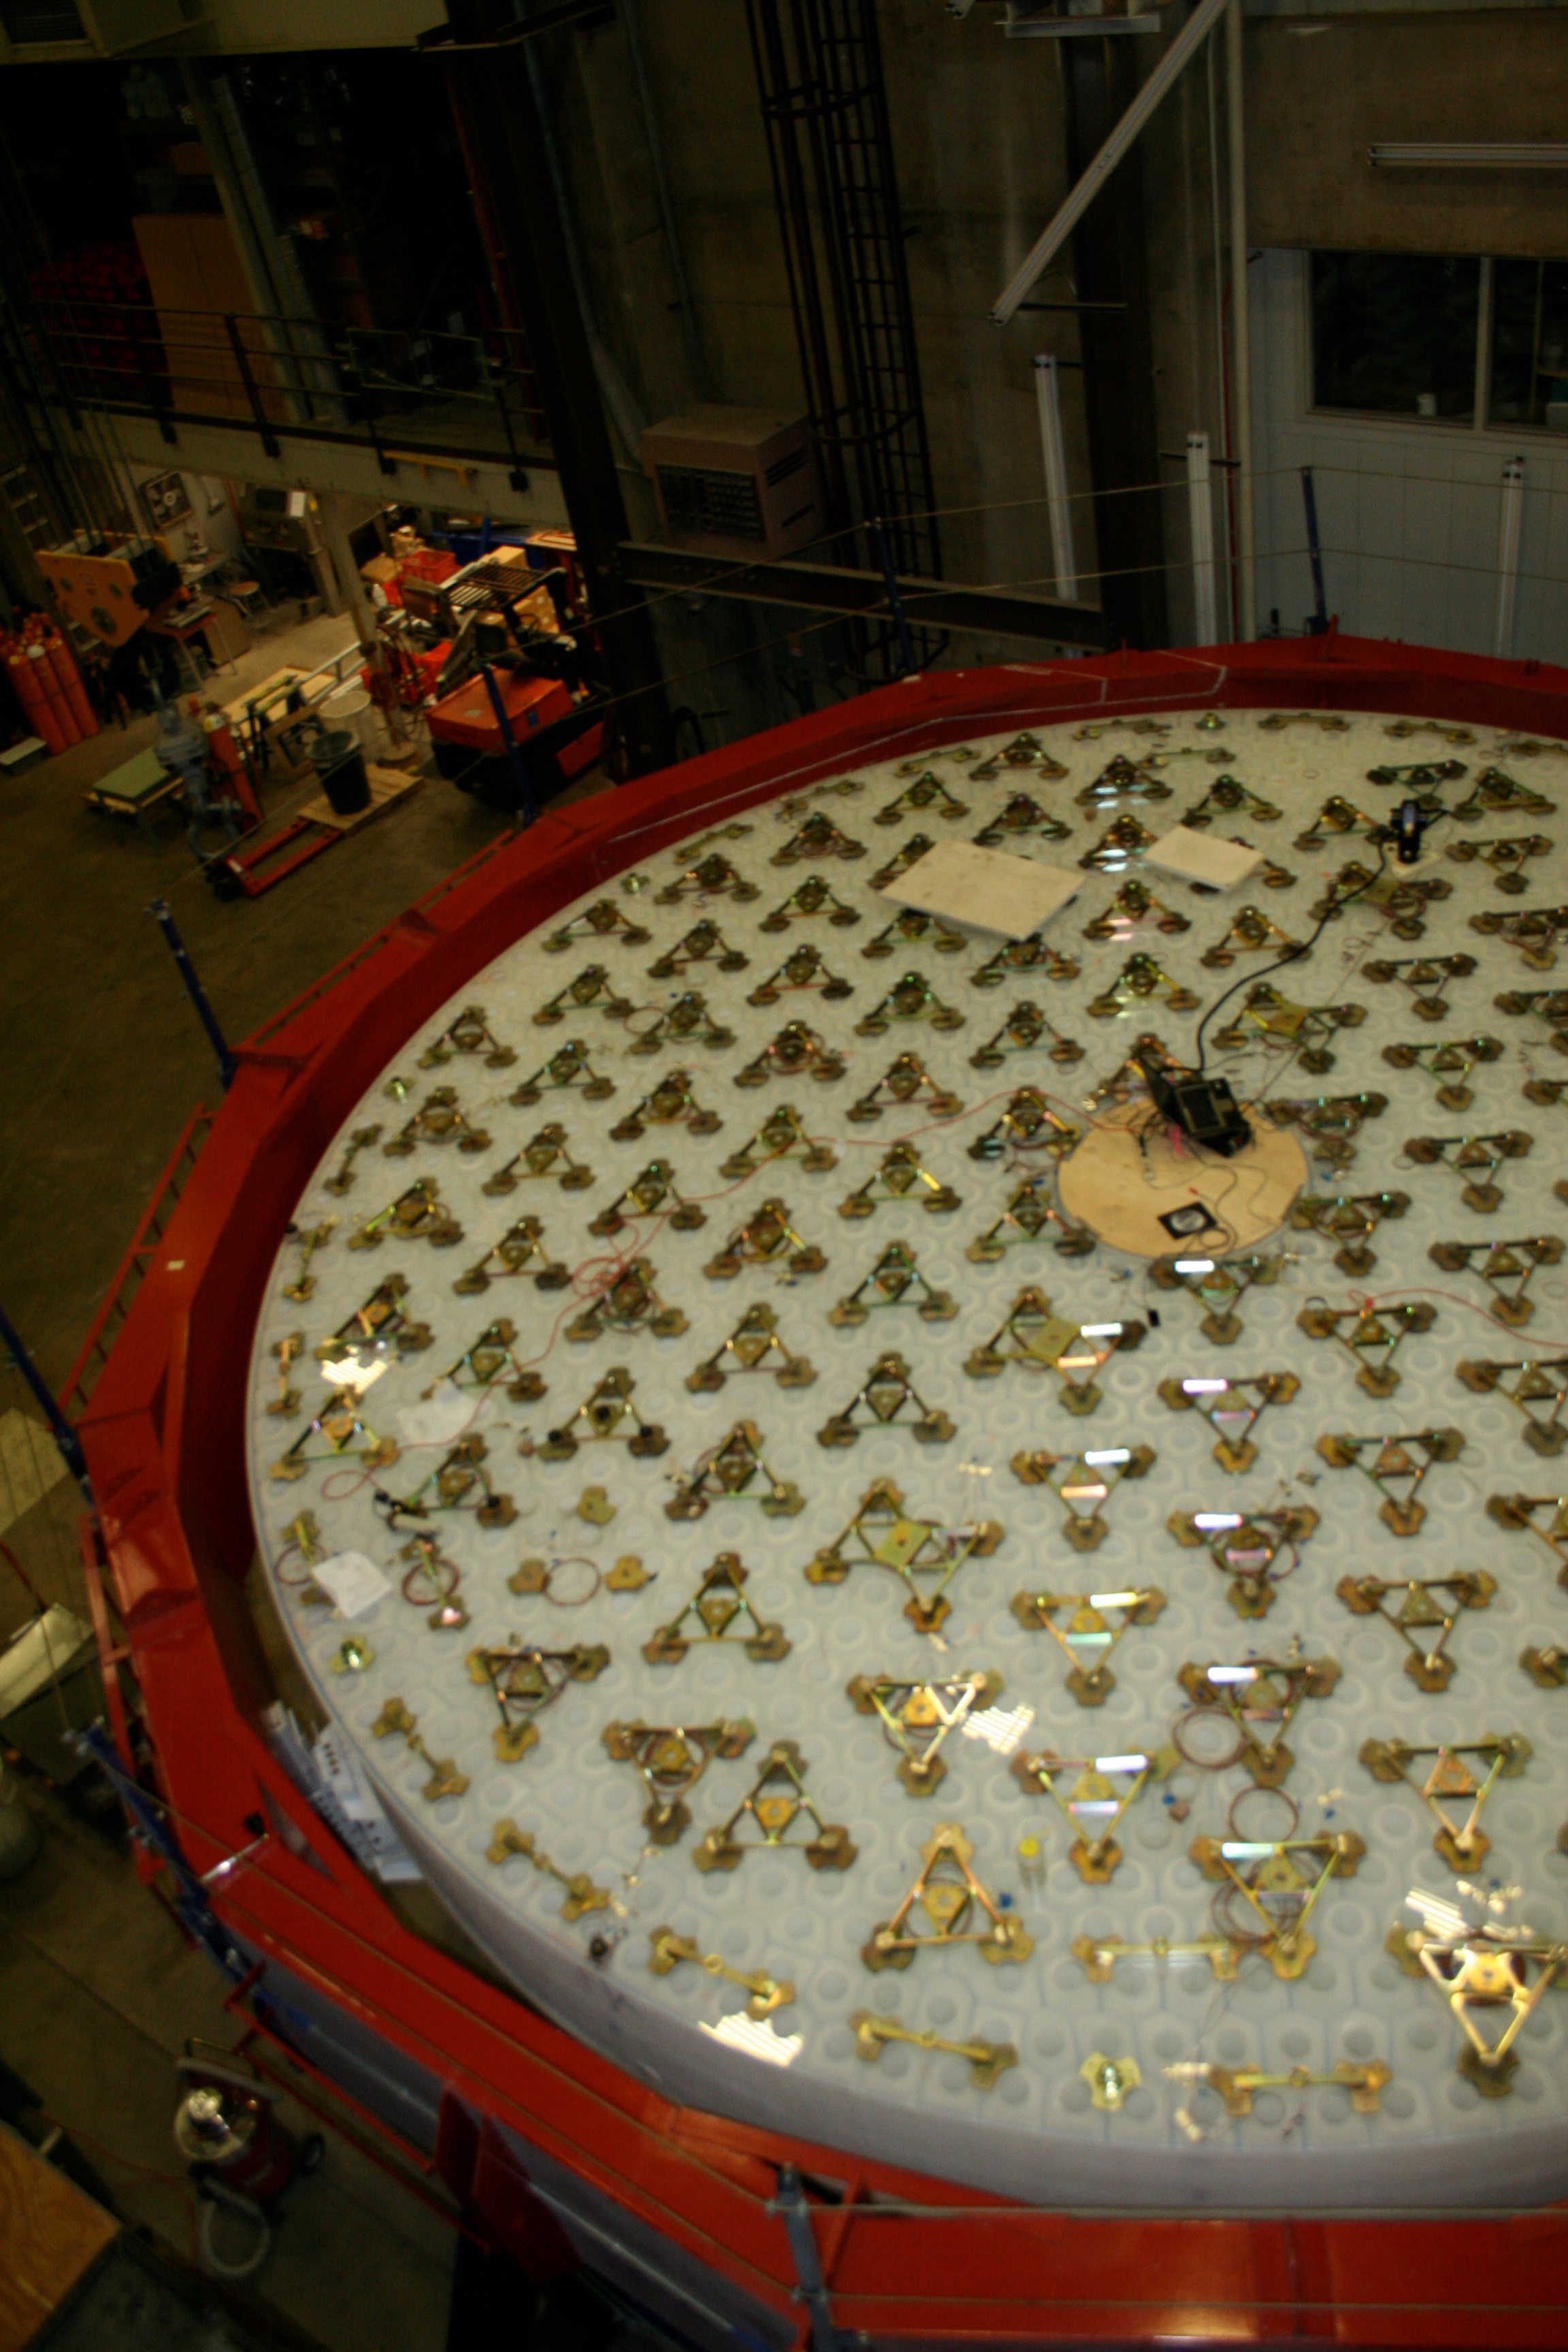

M1M3 Backside with Loadspreaders

Workers carefully inspect the mirror support loadspreaders, which are bonded to the flat backside of the mirror and are used to allocate and distribute the bending forces to the front surface.

Credit: Rubin Observatory/NSF/AURA